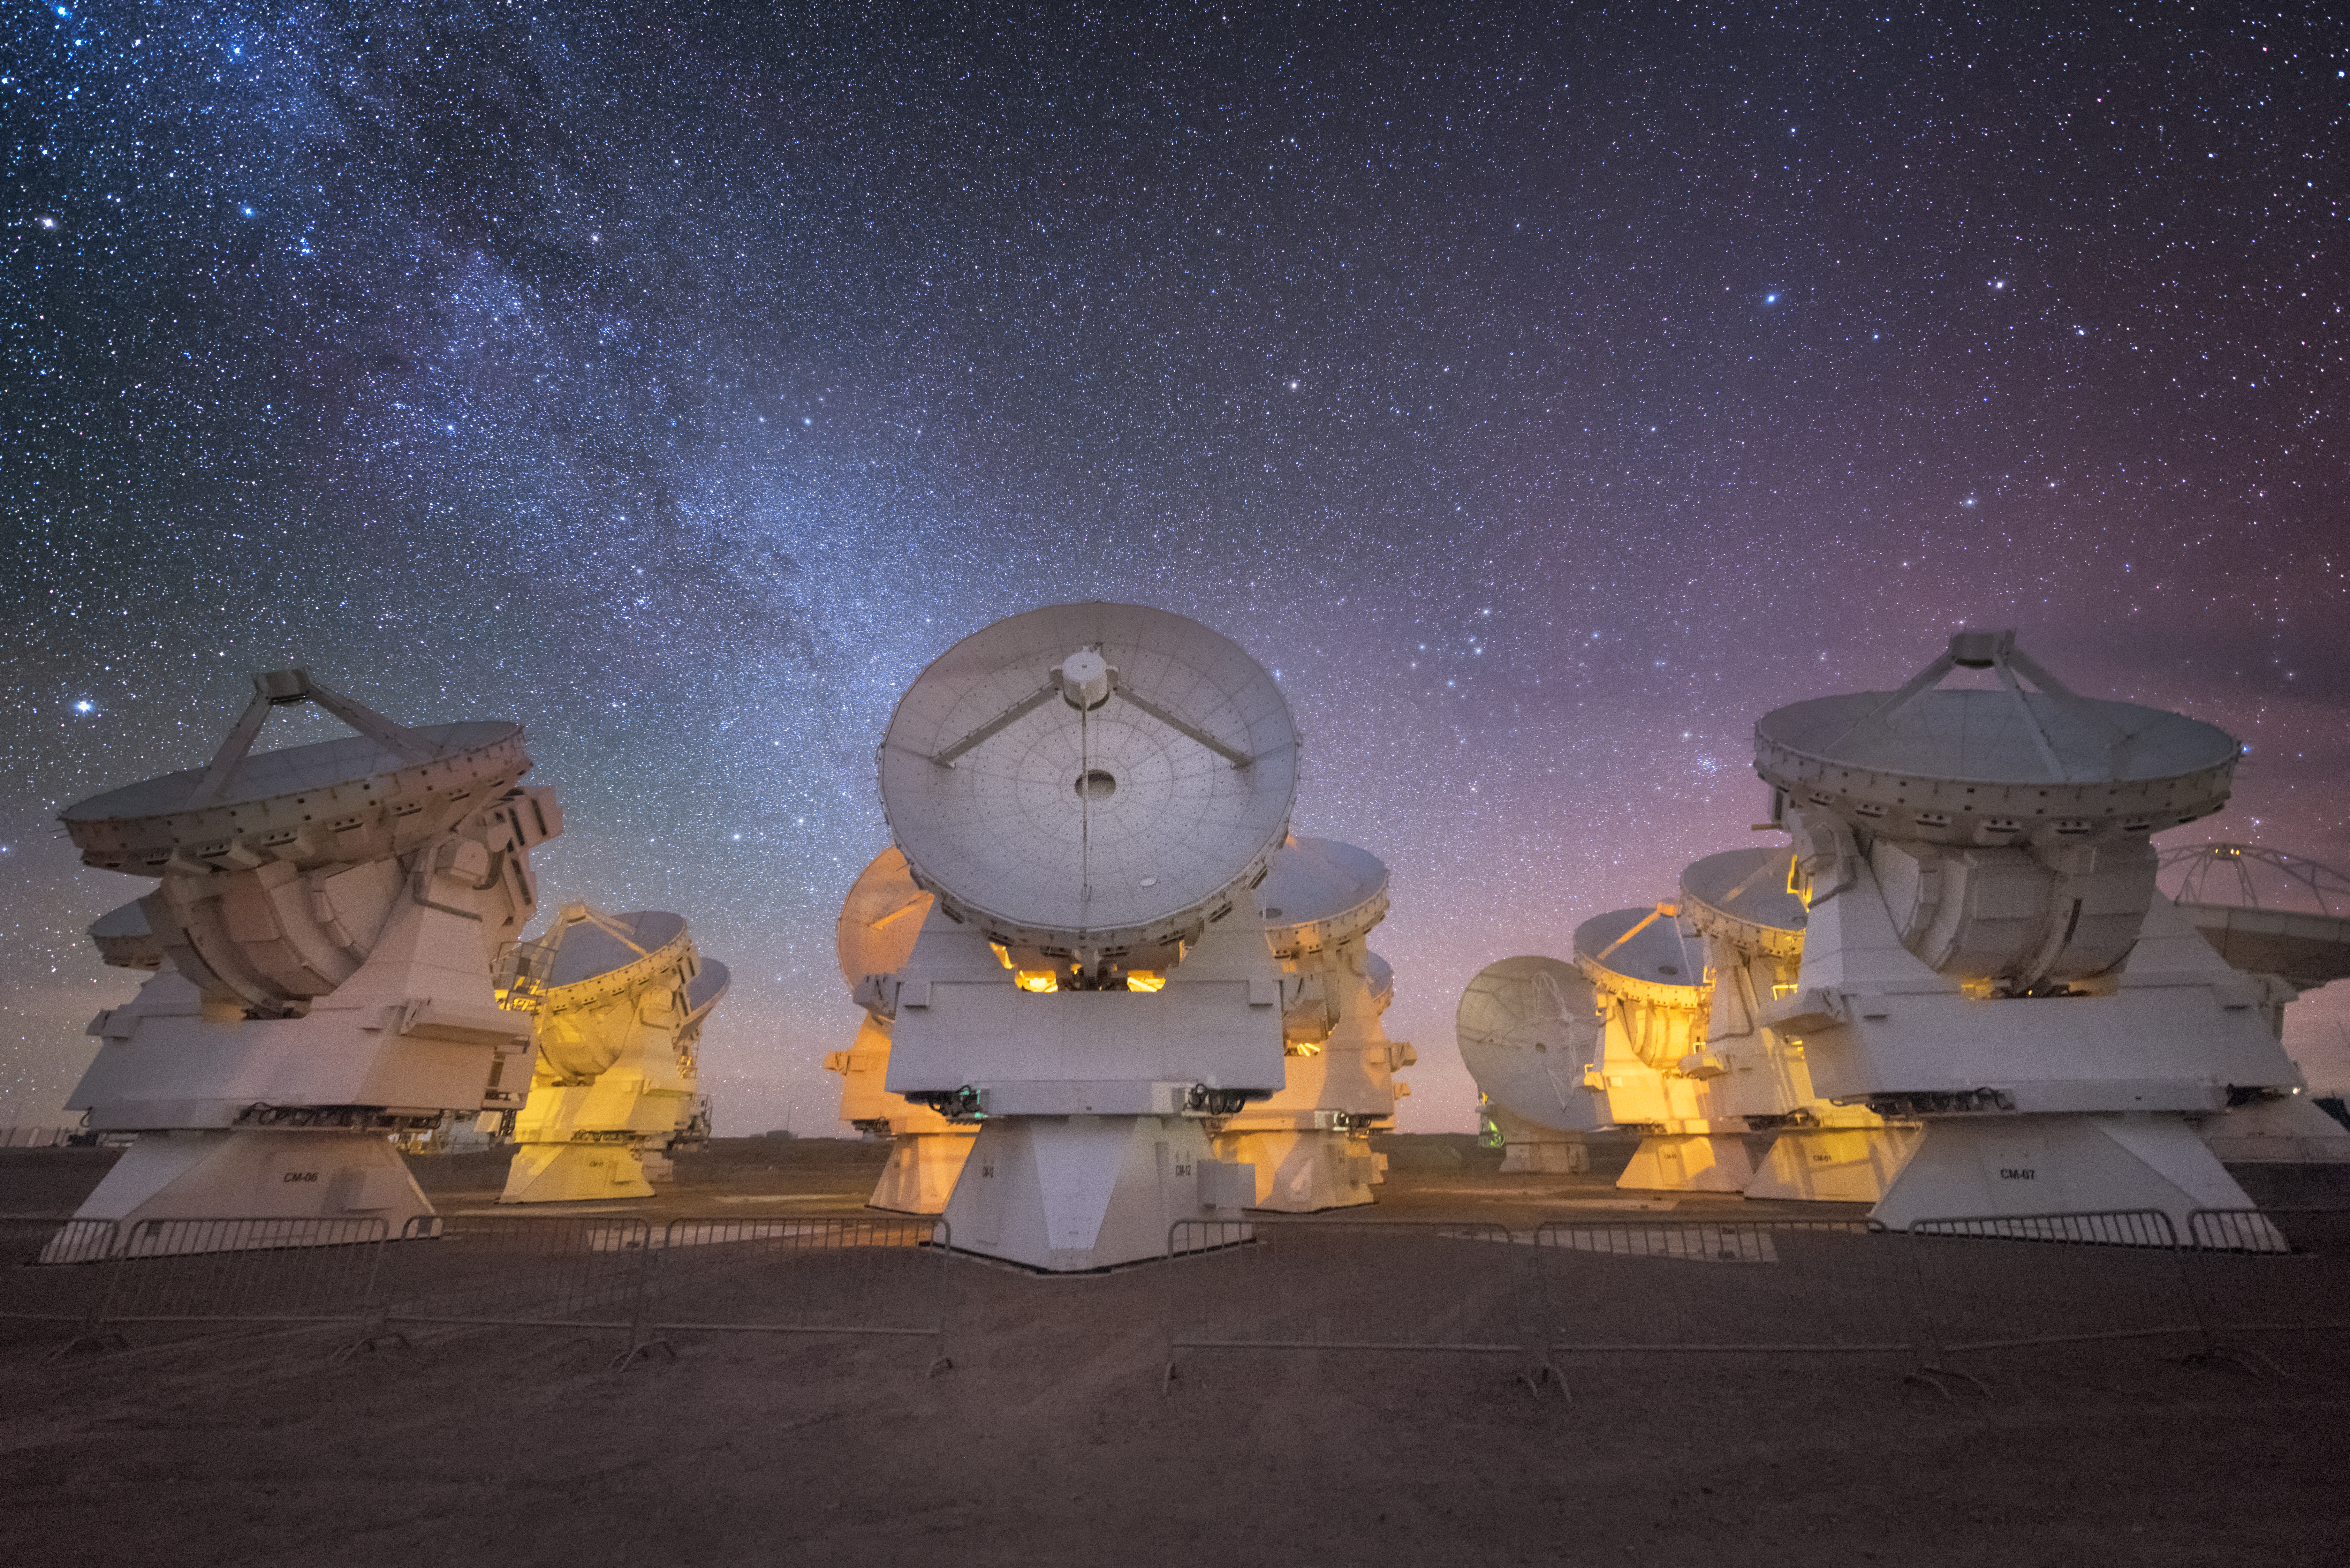

ALMA front on

In total, 66 separate antennas combine to form ALMA, the Atacama Large Millimetre/submillimetre Array. Located around 5000 metres up in the Chilean mountains, ALMA is the largest ground-based astronomical project in existence. The antennas are provided by North America, Europe and East Asia — some of the Asian ones are shown here, looking forward and up.

The telescope scours the Universe in the radio range, studying the stunning, varied phenomena it has to offer.

Credit: ESO/Y. Beletsky